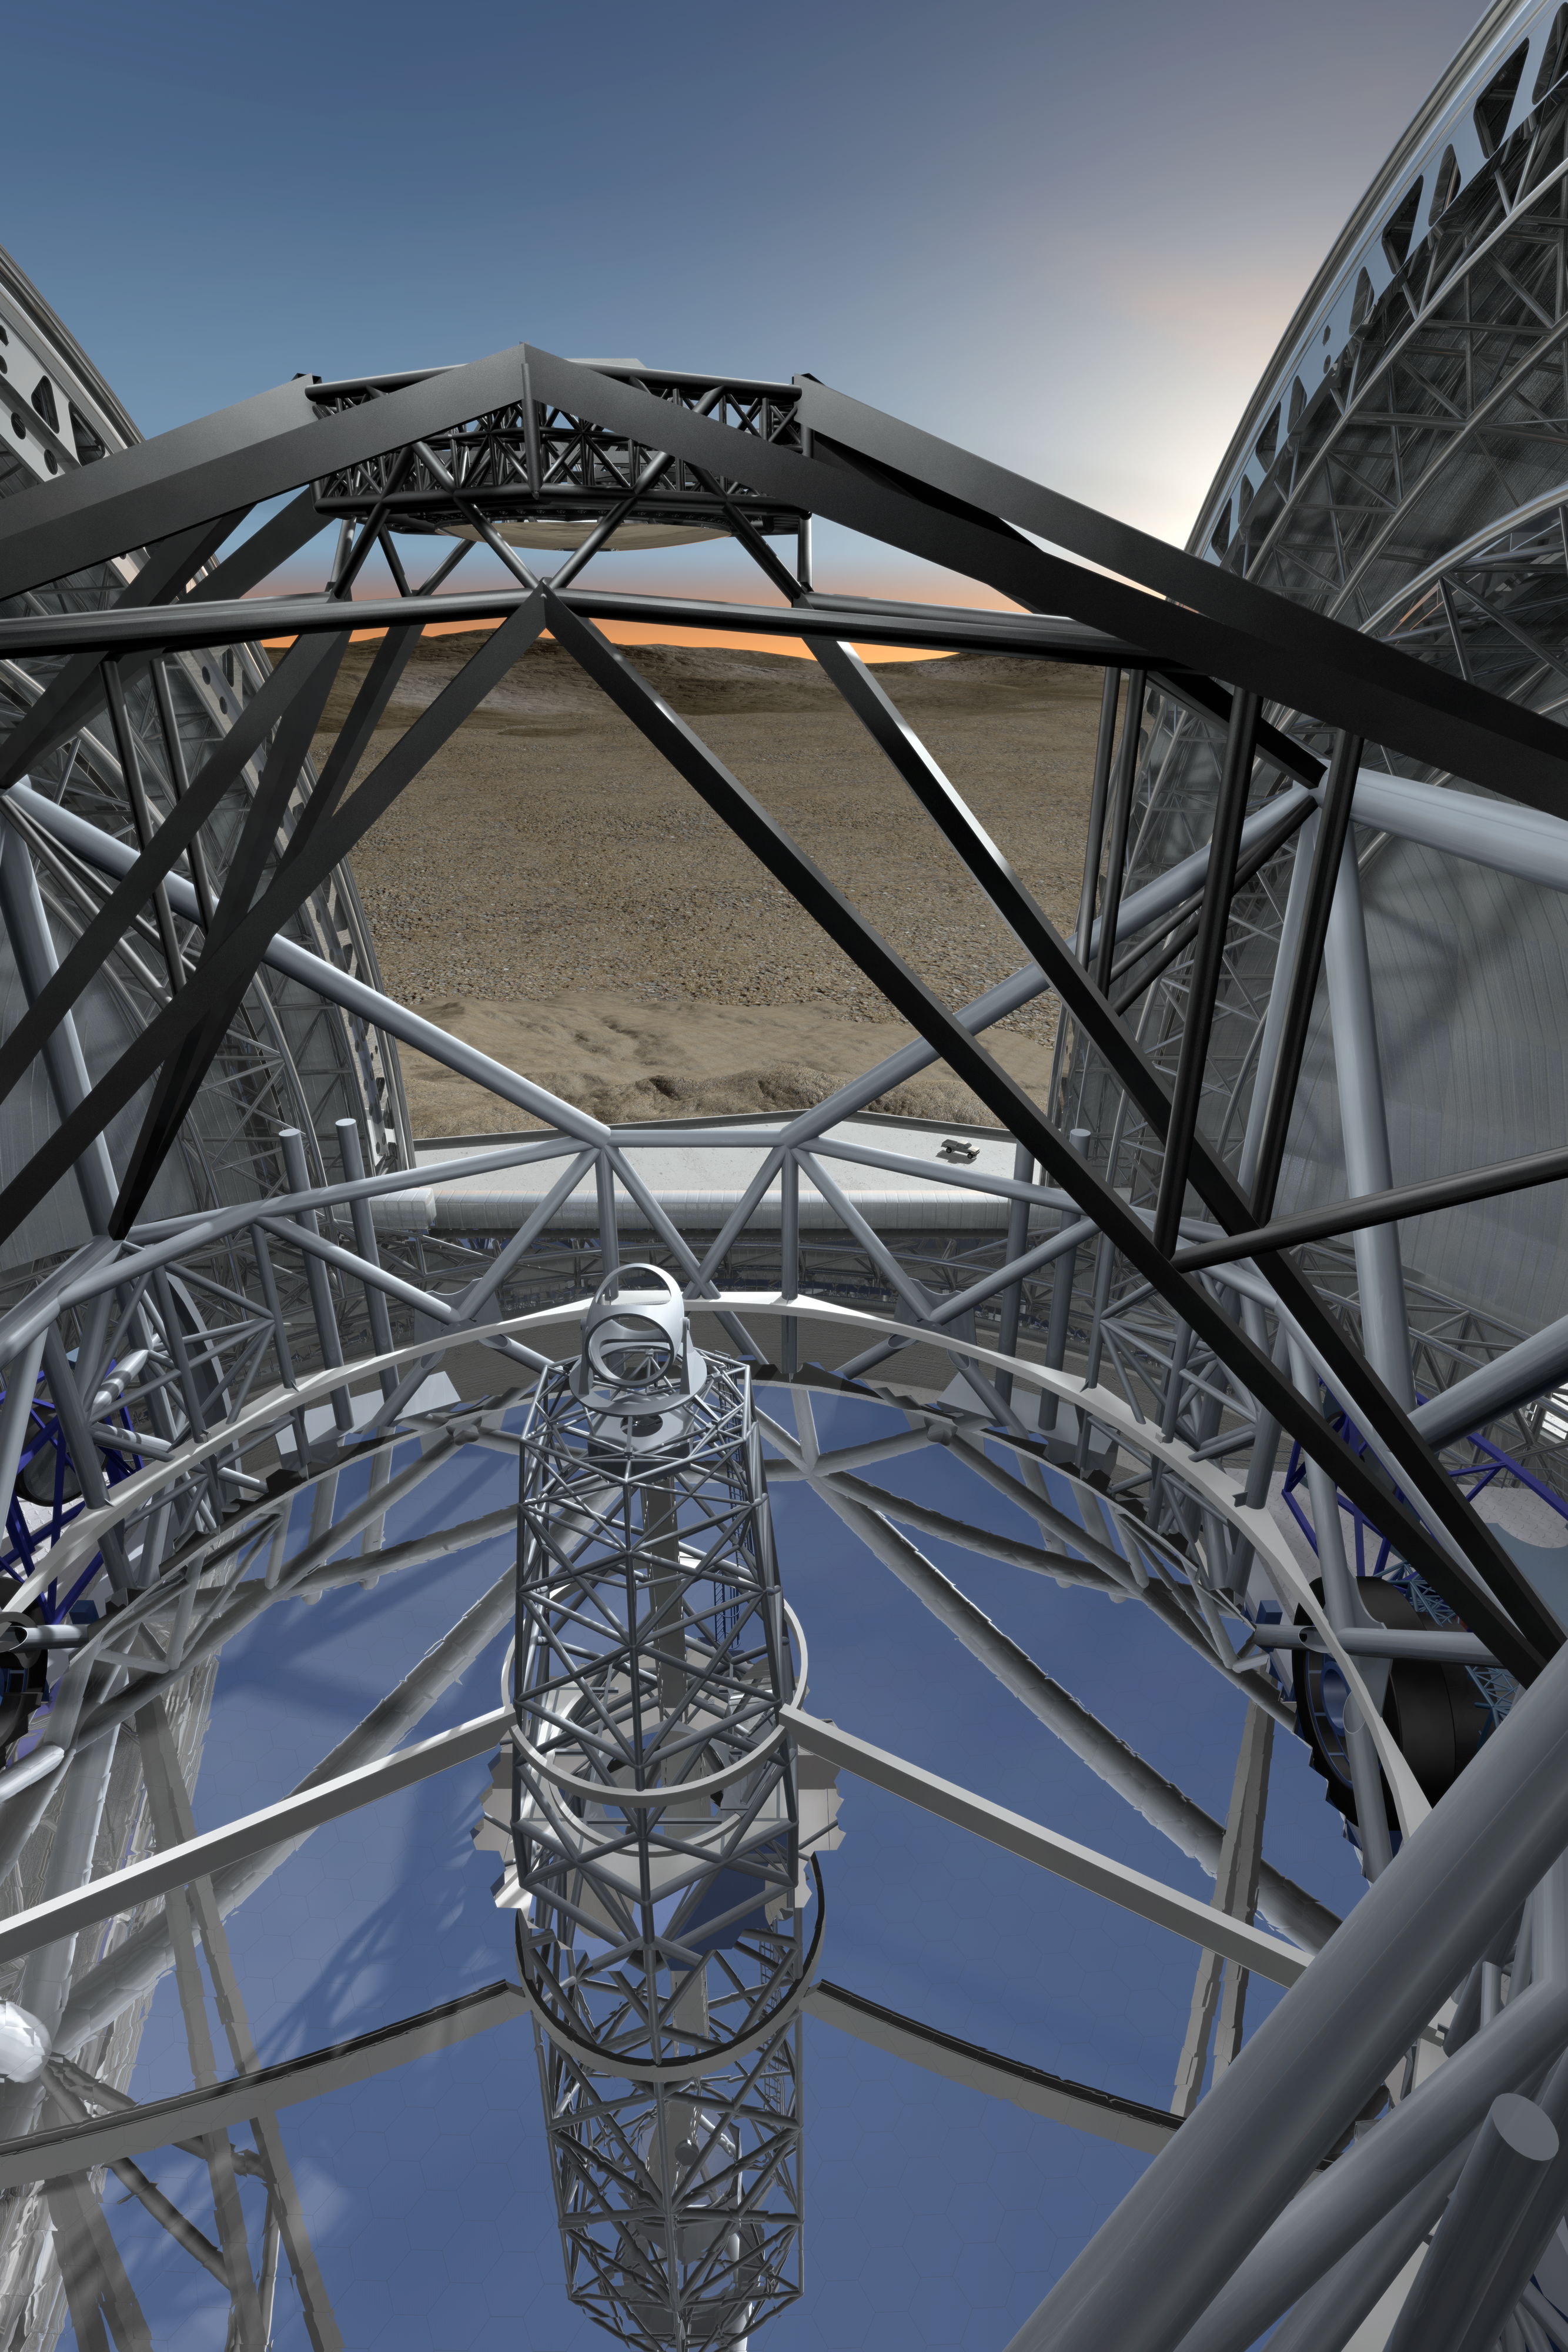

ELT mirrors

Close-up view of the novel 5-mirror approach of the 40-metre-class Extremely Large Telescope (ELT) in its enclosure, currently being planned by ESO (artist’s impression).

The design for the ELT shown here was published in 2009 and is preliminary.

Credit: ESO